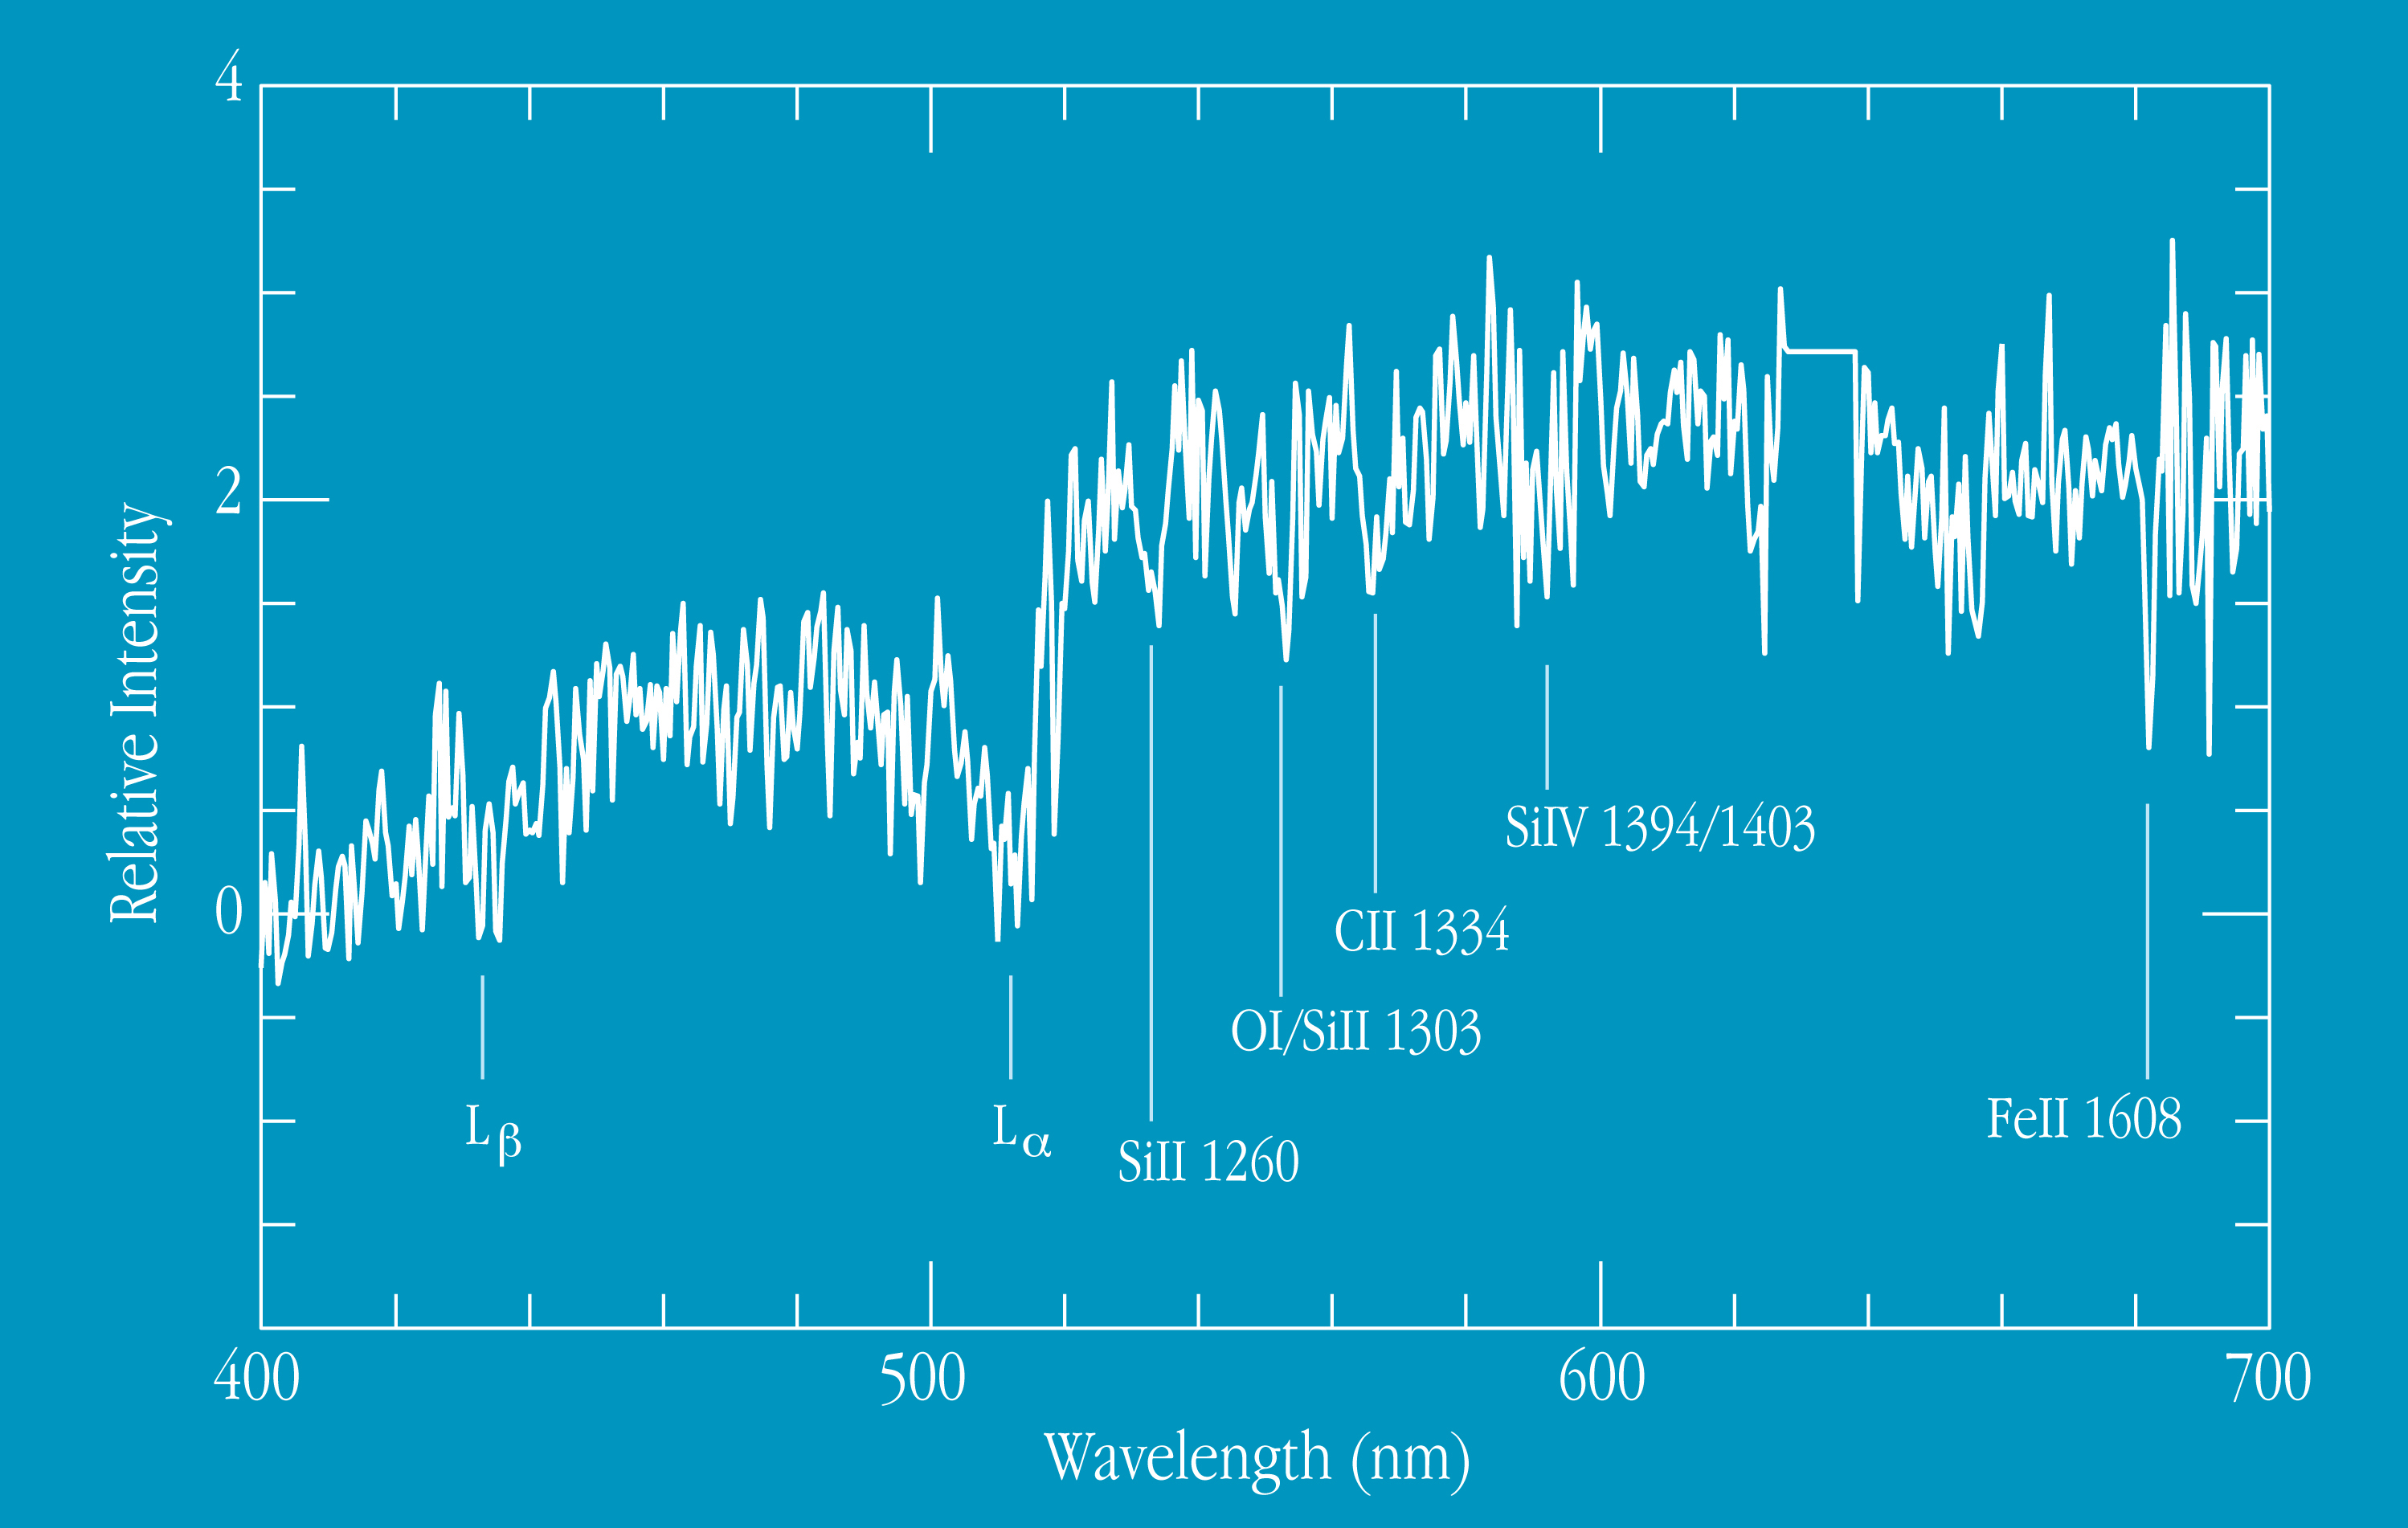

Spectrum of arc in cluster 1ESO657-558 (z=3.23)

This chart displays the spectrum of the most prominent gravitational arc in the galaxy cluster 1ES 0657-558, as obtained at VLT UT1 with the FORS1 instrument in December 1998. The total exposure time was 1.5 hours. It shows absorption lines of hydrogen (Lyman-alpha and Lyman-beta) as well as lines of silicium, oxygen carbon and iron. From the measured wavelengths, the redshift of the arc is determined as z = 3.23. An earlier, much less accurate photometric redshift estimate (from the observed colours) is confirmed and refined by this spectral observation. Star forming galaxies at lower redshifts have very similar spectra. It is therefore concluded that this arc is the gravitationally distorted image of a distant galaxy caught in its formation stage, when the Universe was only about 2 billion (2,000 million) years old.

Credit: ESO